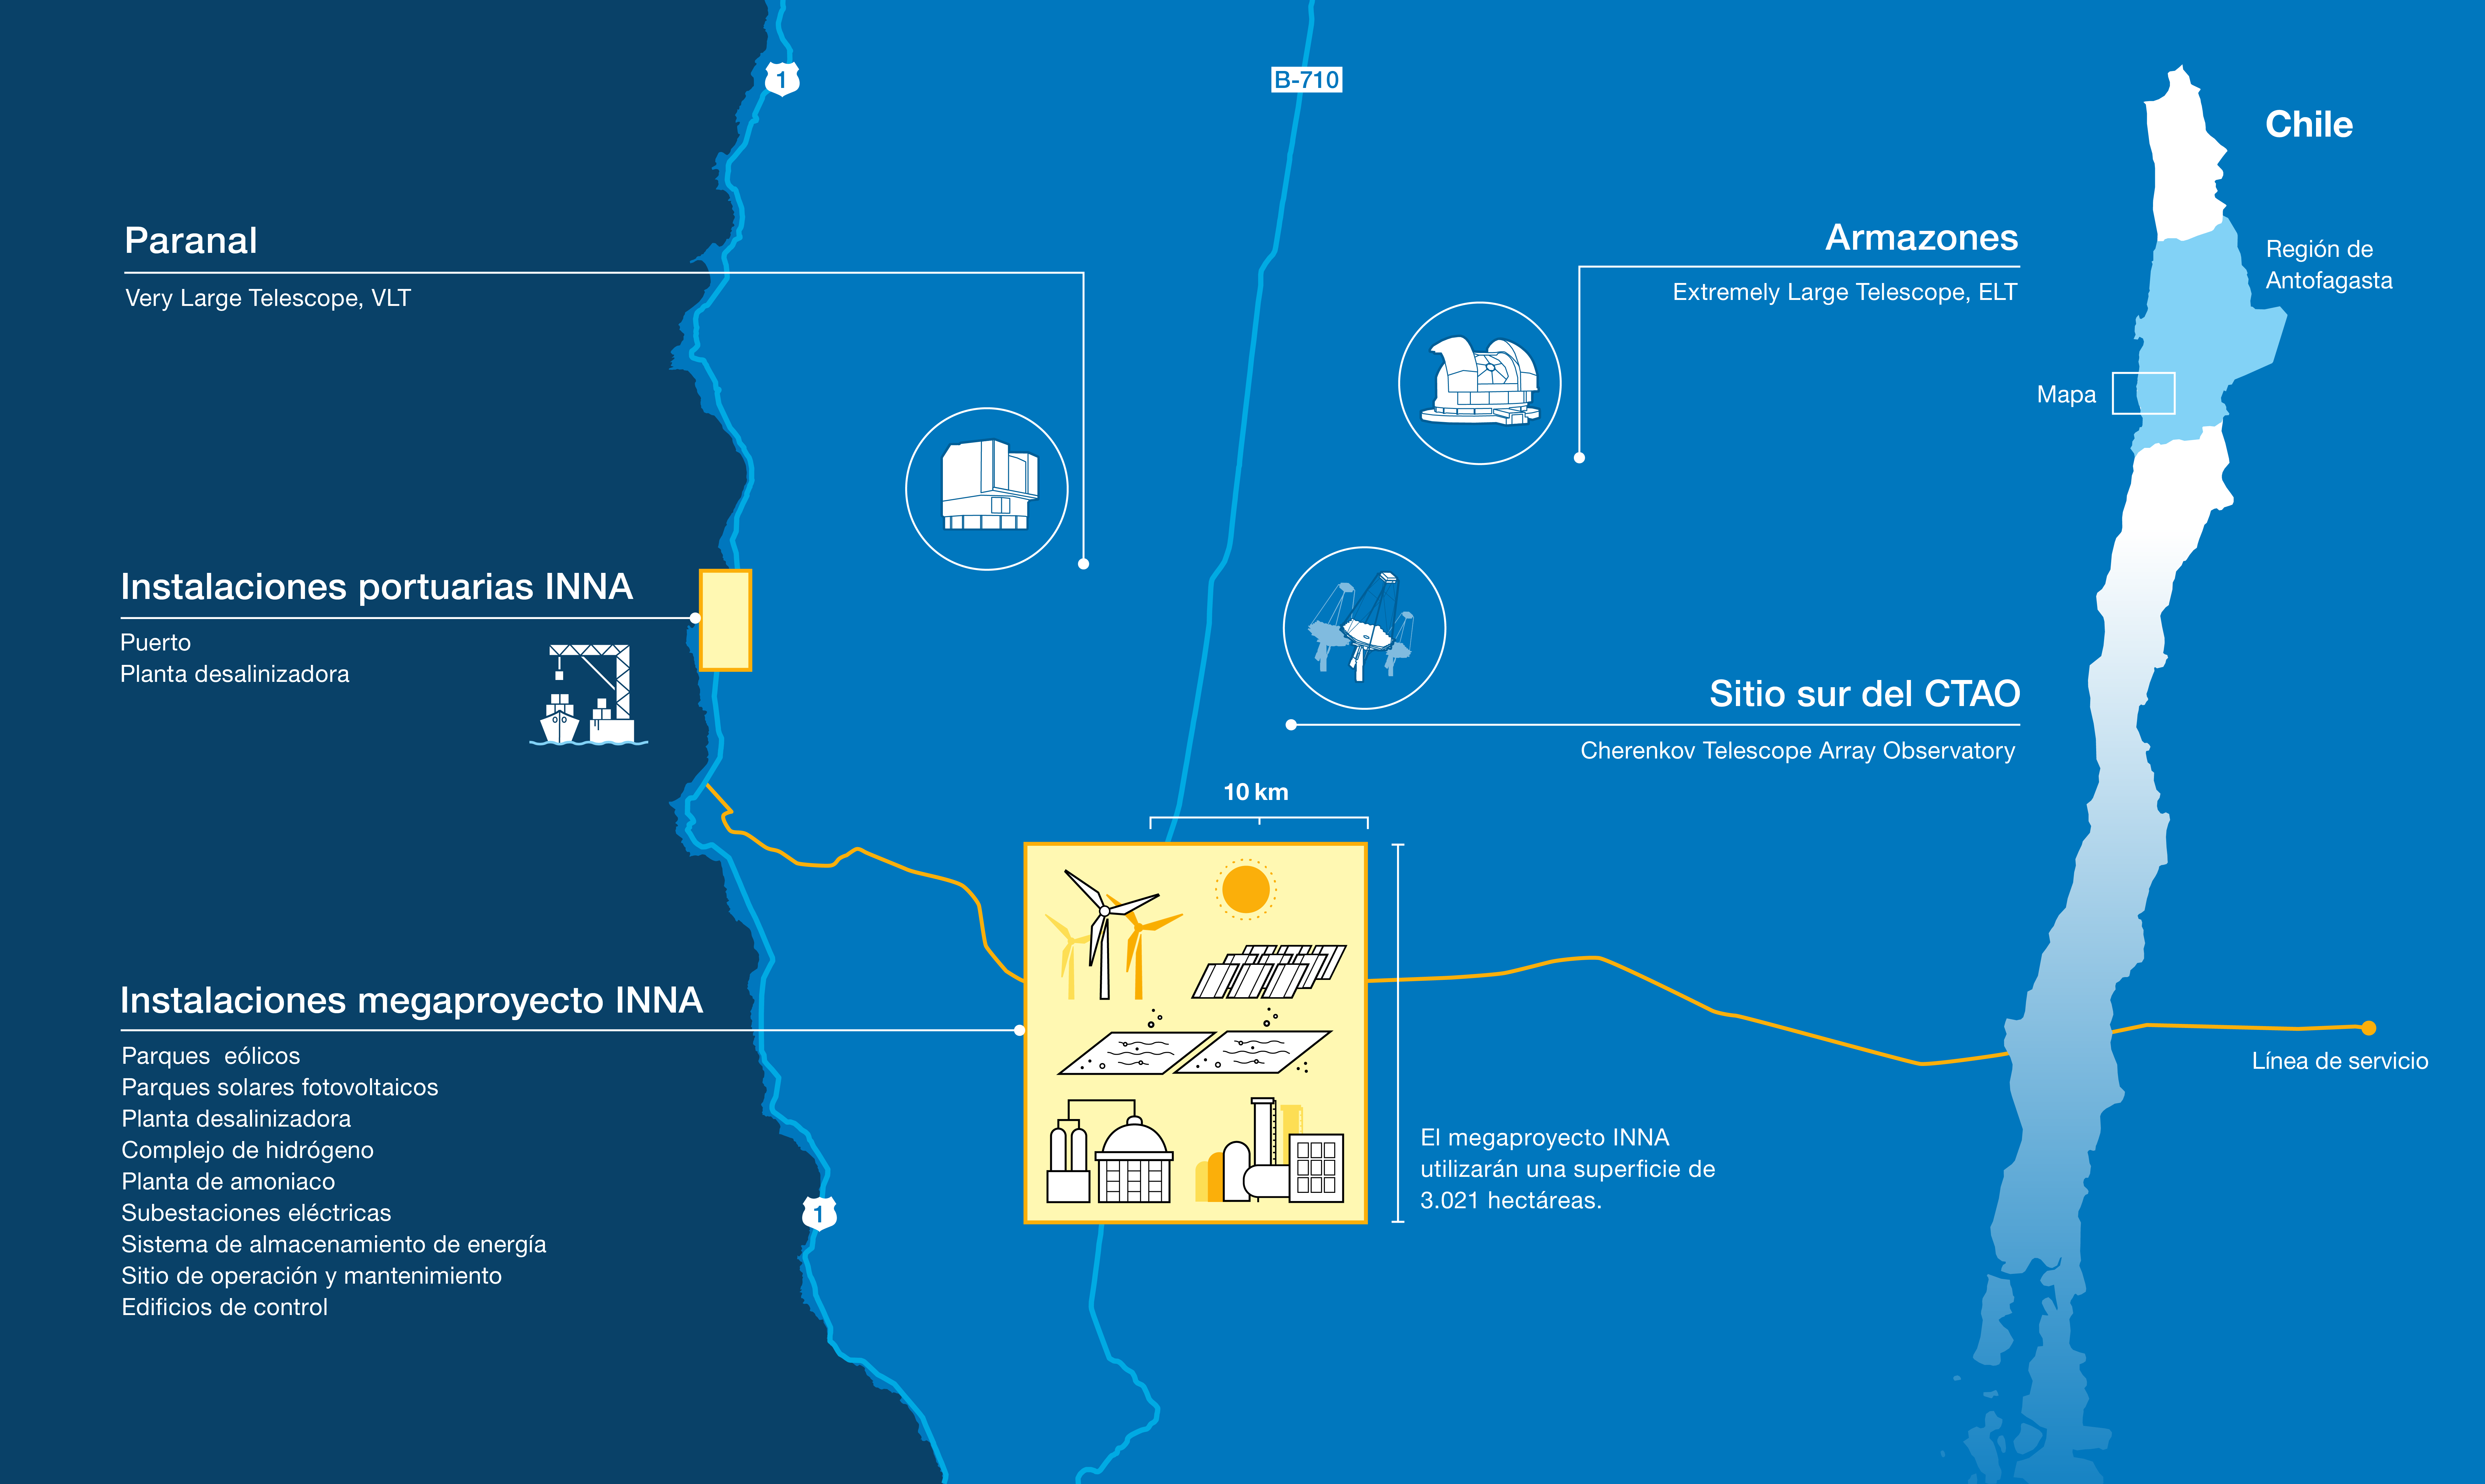

Location of ESO's observatories and the INNA megaproject (in Spanish)

In December 2024, AES Andes, a subsidiary of the power company AES Corporation, submitted their industrial megaproject INNA for environmental impact evaluation. This complex, planned to be located just a few kilometres from ESO's Paranal Observatory in northern Chile, will have the size of a city like Chile's Valparaíso or Garching near Munich and poses a significant threat to the world's most pristine dark skies.

This map shows the location of facilities at ESO's Paranal Observatory and the planned location of the INNA project. It details the extension of the industrial complex across the Pacific coast and the Atacama Desert, and its proximity to some of the world's most advanced astronomical facilities: the Very Large Telescope (VLT), the Extremely Large Telescope (ELT), and the southern array of the Cherenkov Telescope Array Observatory (CTAO South). The map is based on publicly available information provided by AES when submitting the project for environmental assessment.

For more information, please check: https://www.eso.org/public/news/eso2501/.

Credit: ESO